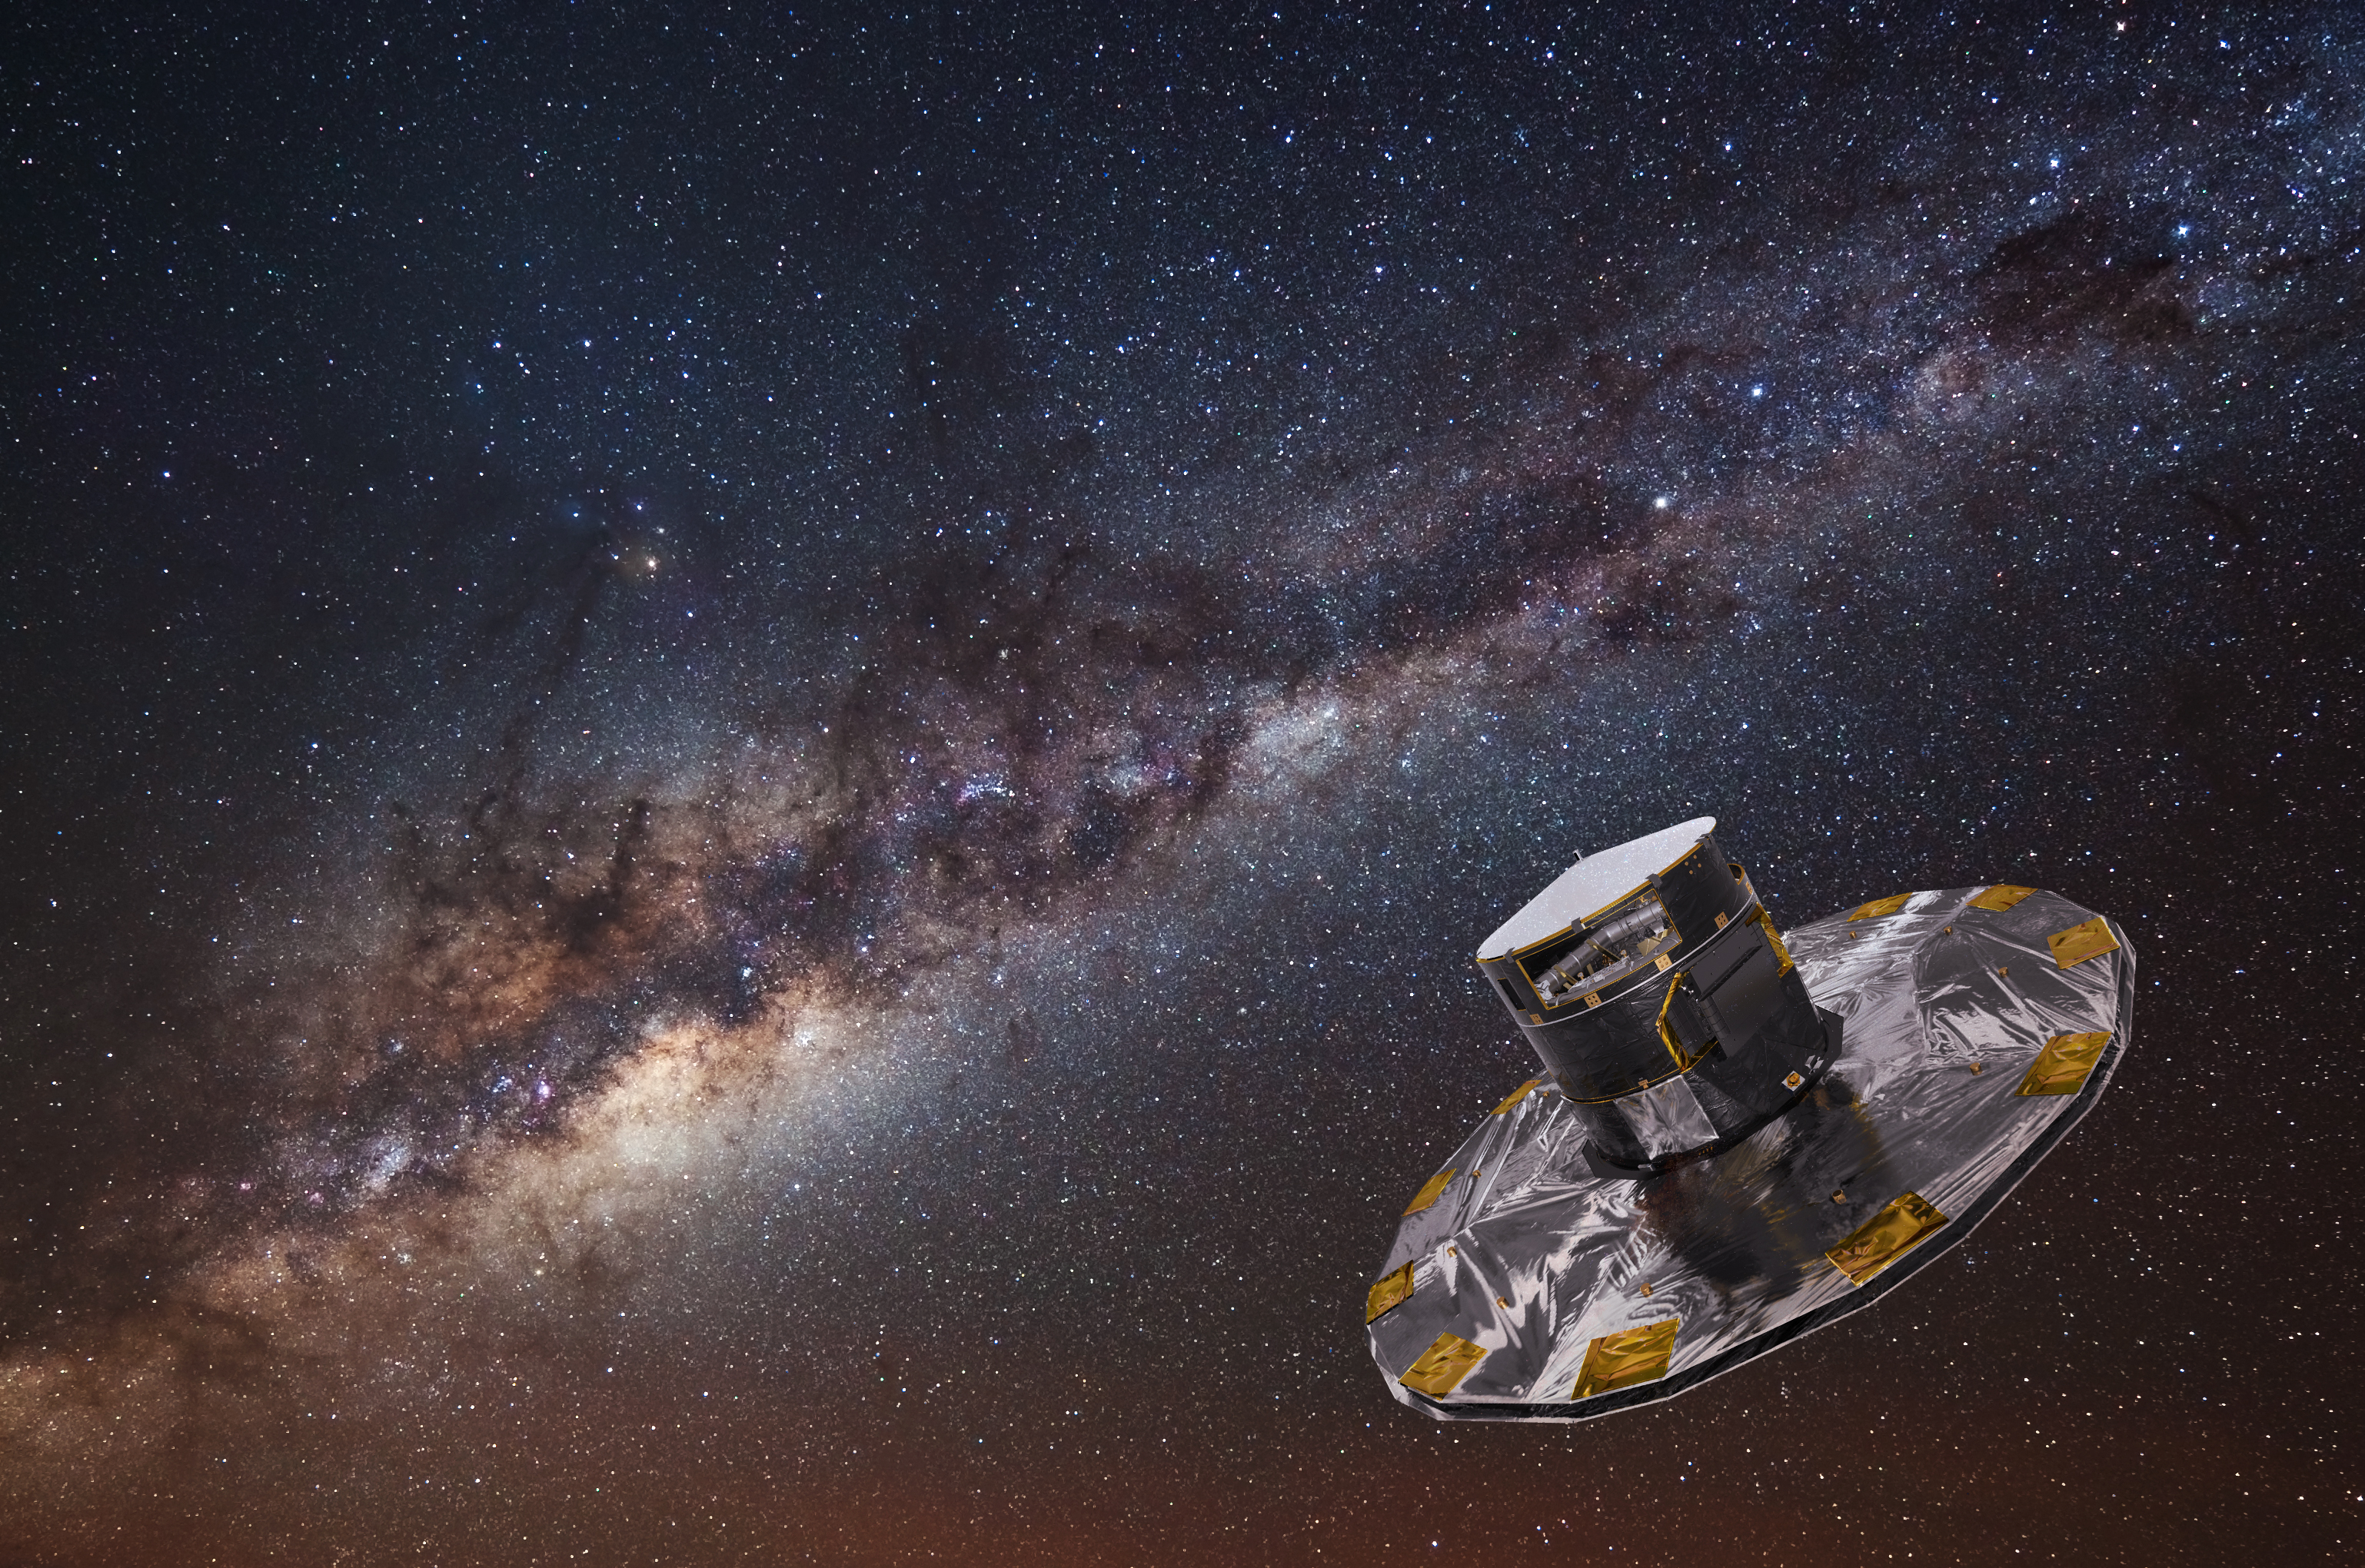

The Gaia Spacecraft

Gaia, operated by the European Space Agency (ESA), surveys the sky from Earth orbit to create the largest, most precise, three-dimensional map of our Galaxy. One year ago, the Gaia mission produced its much-awaited second data release, which included high-precision measurements — positions, distance and proper motions — of more than one billion stars in our Milky Way galaxy. This catalogue has enabled transformational studies in many fields of astronomy, addressing the structure, origin and evolution the Milky Way and generating more than 1700 scientific publications since its launch in 2013.

This image shows an artist's impression of the Gaia spacecraft, with the Milky Way in the background.

Credit: ESA/ATG medialab; background image: ESO/S. Brunier